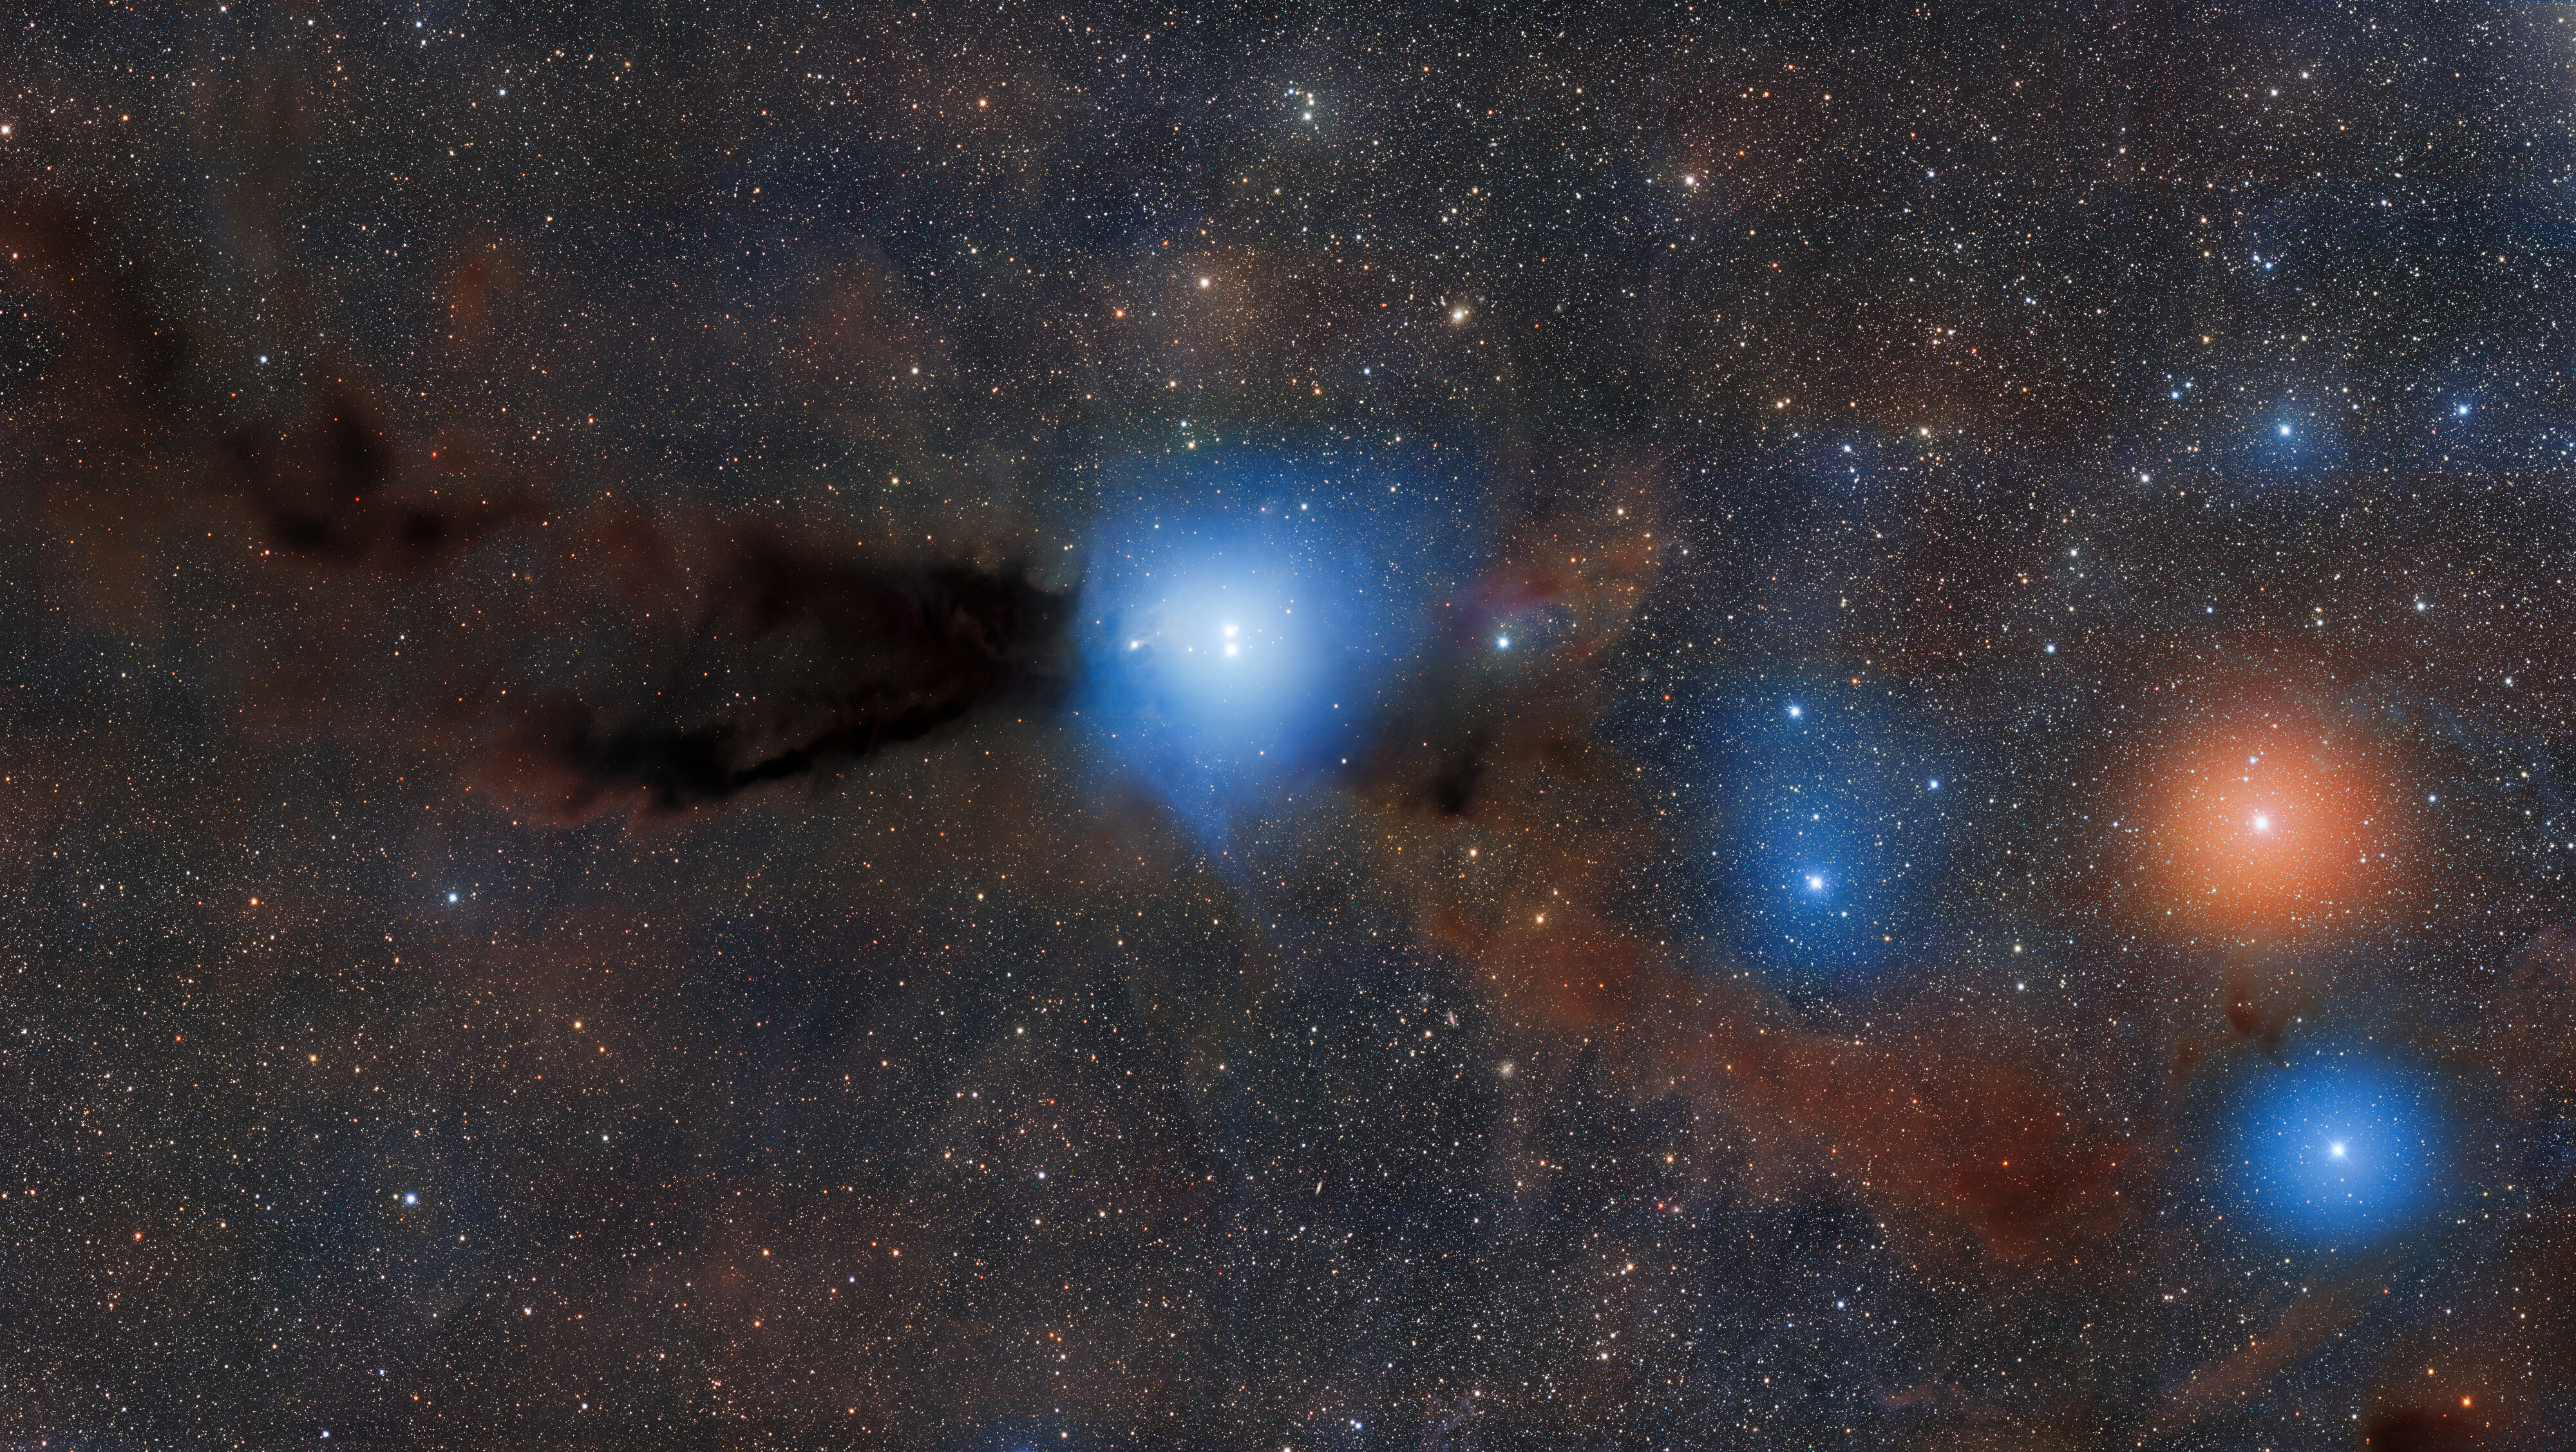

Reflection Nebula Bernes 149 in Dark Cloud Lupus 3

The two young, low-mass proto-stars HR 5999 and HR 6000 illuminate nearby dust, creating the reflection nebula Bernes 149. These stars grew out of the dusty dark cloud of Lupus 3, part of a larger complex of as many as nine dark clouds.

Credit: CTIO/NOIRLab/DOE/NSF/AURA/ T.A. Rector (University of Alaska Anchorage/NSF NOIRLab)Image Processing: D. de Martin & M. Zamani (NSF NOIRLab)